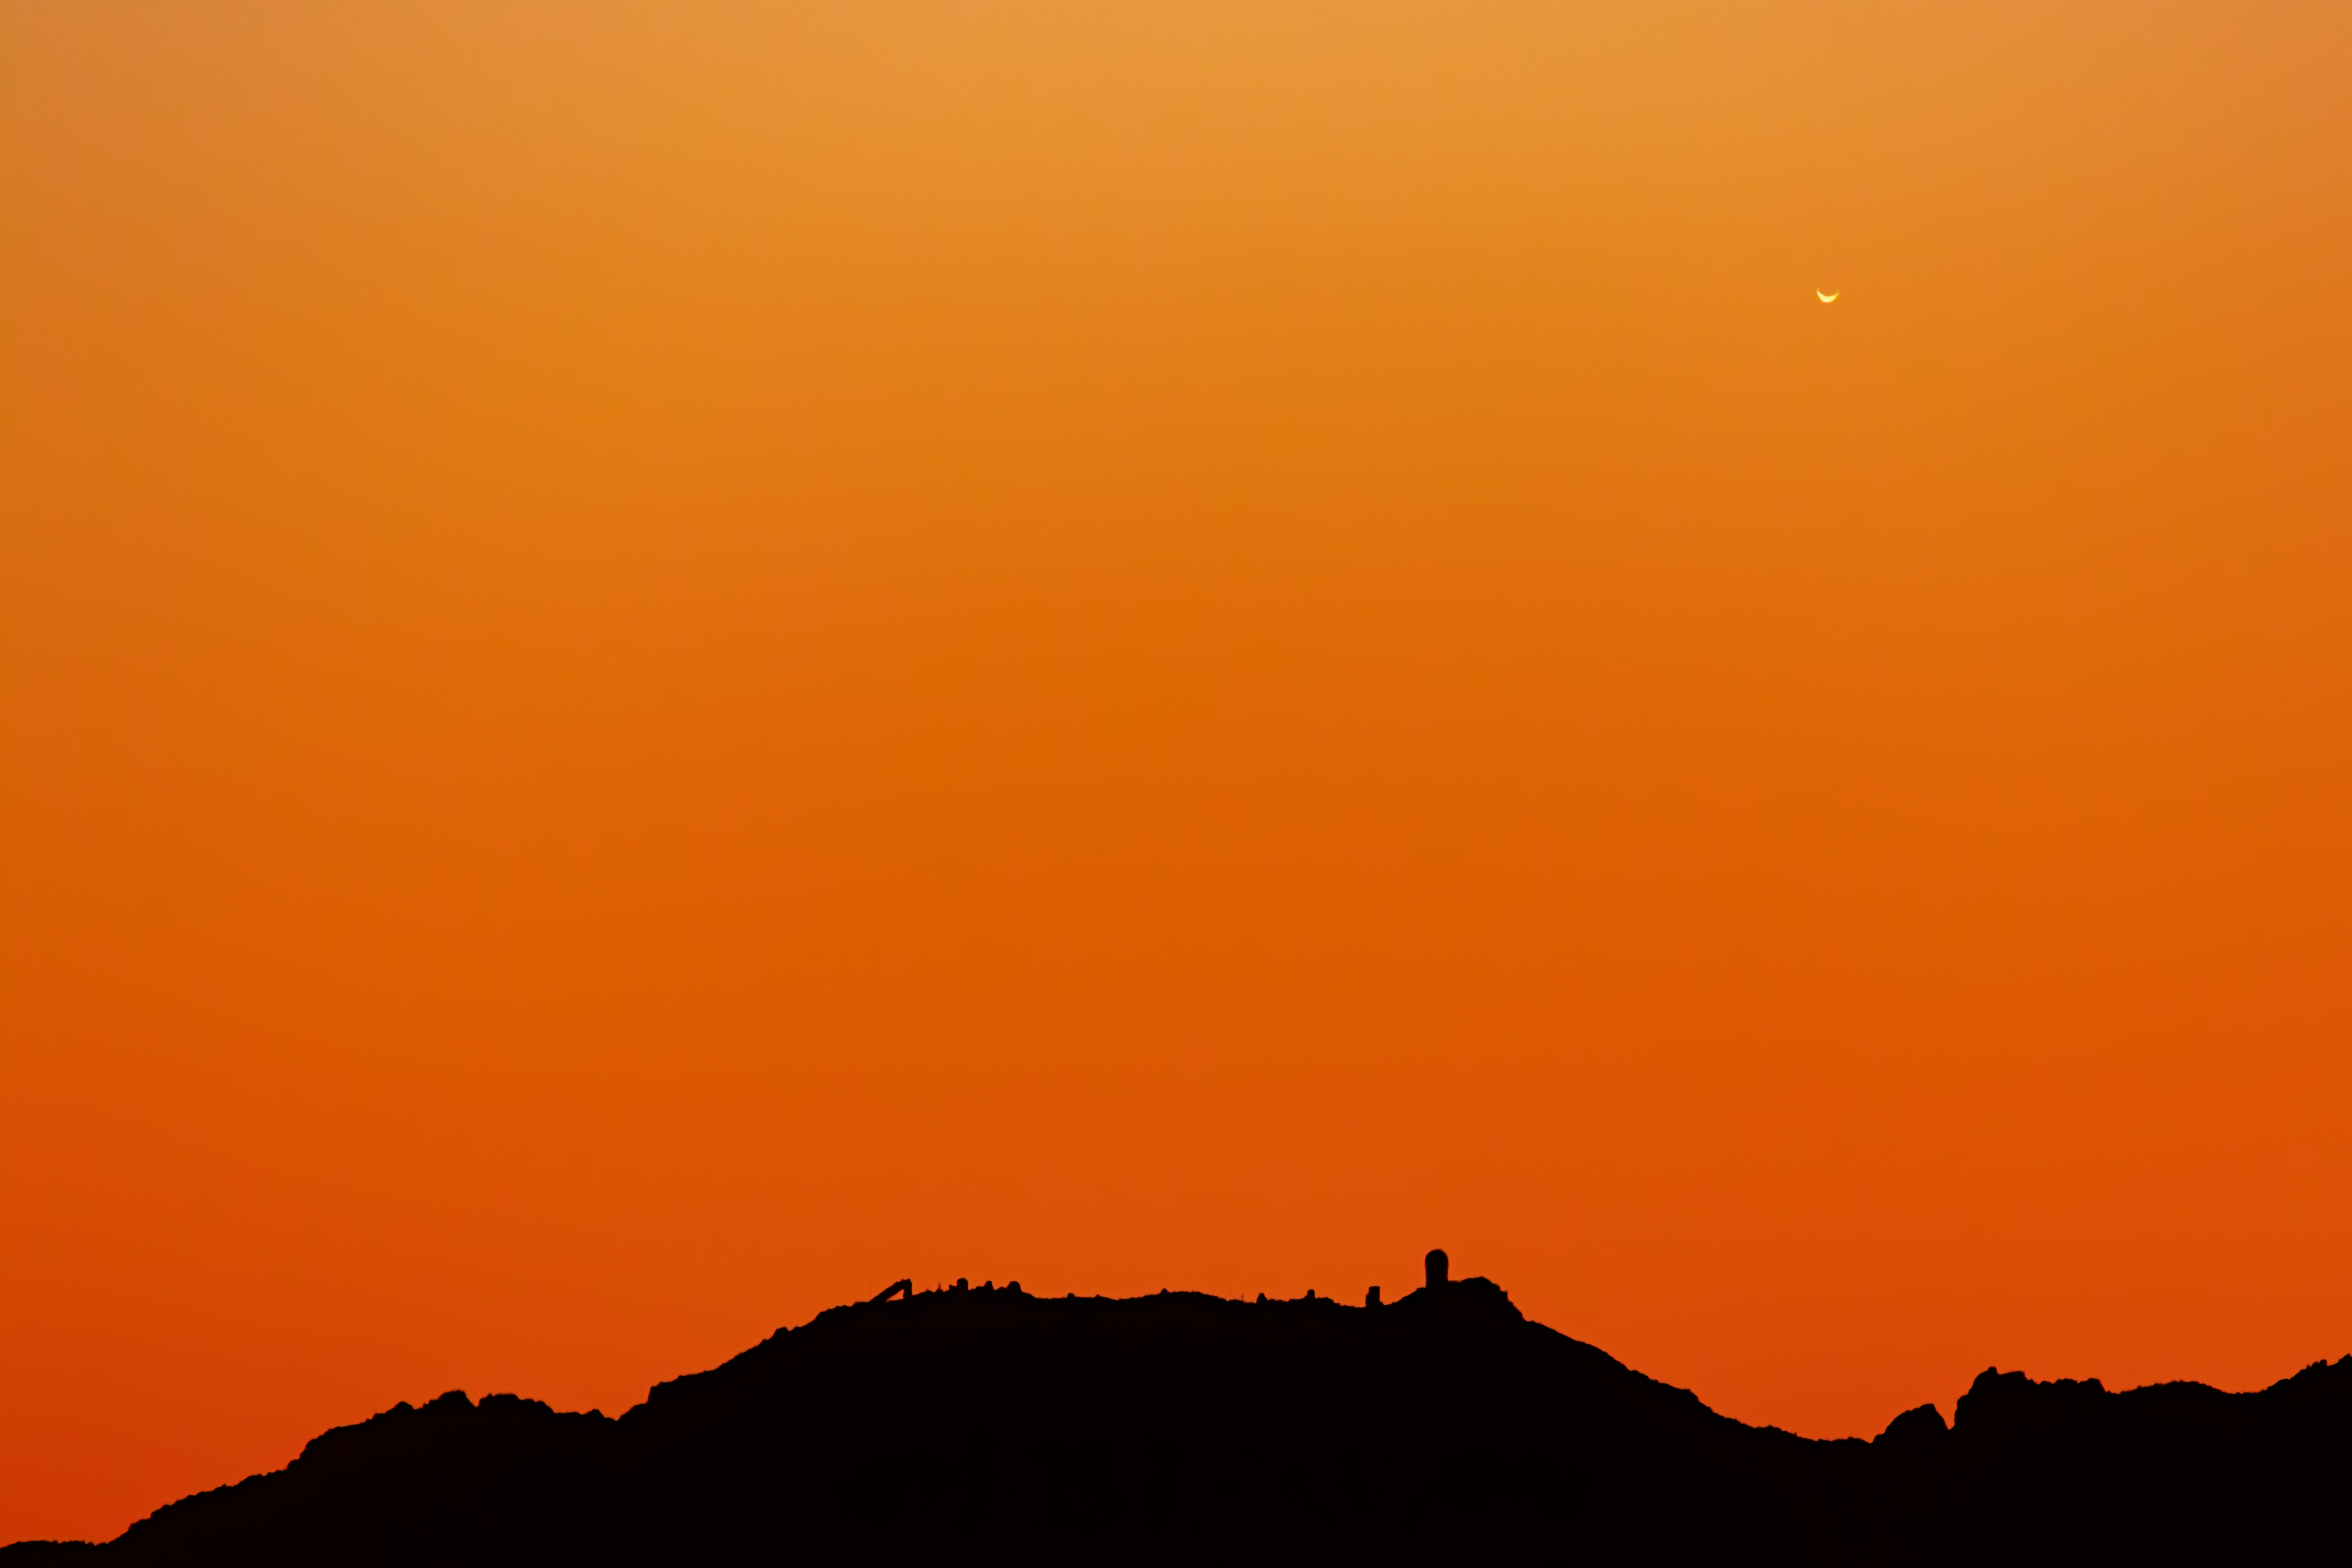

Venus over Kitt Peak

A crescent Venus just a few days before inferior conjunction is shown here setting over the Kitt Peak National Observatory, as seen from Tucson, Arizona.

Credit: KPNO/NOIRLab/AURA/NSF/R. Sparks